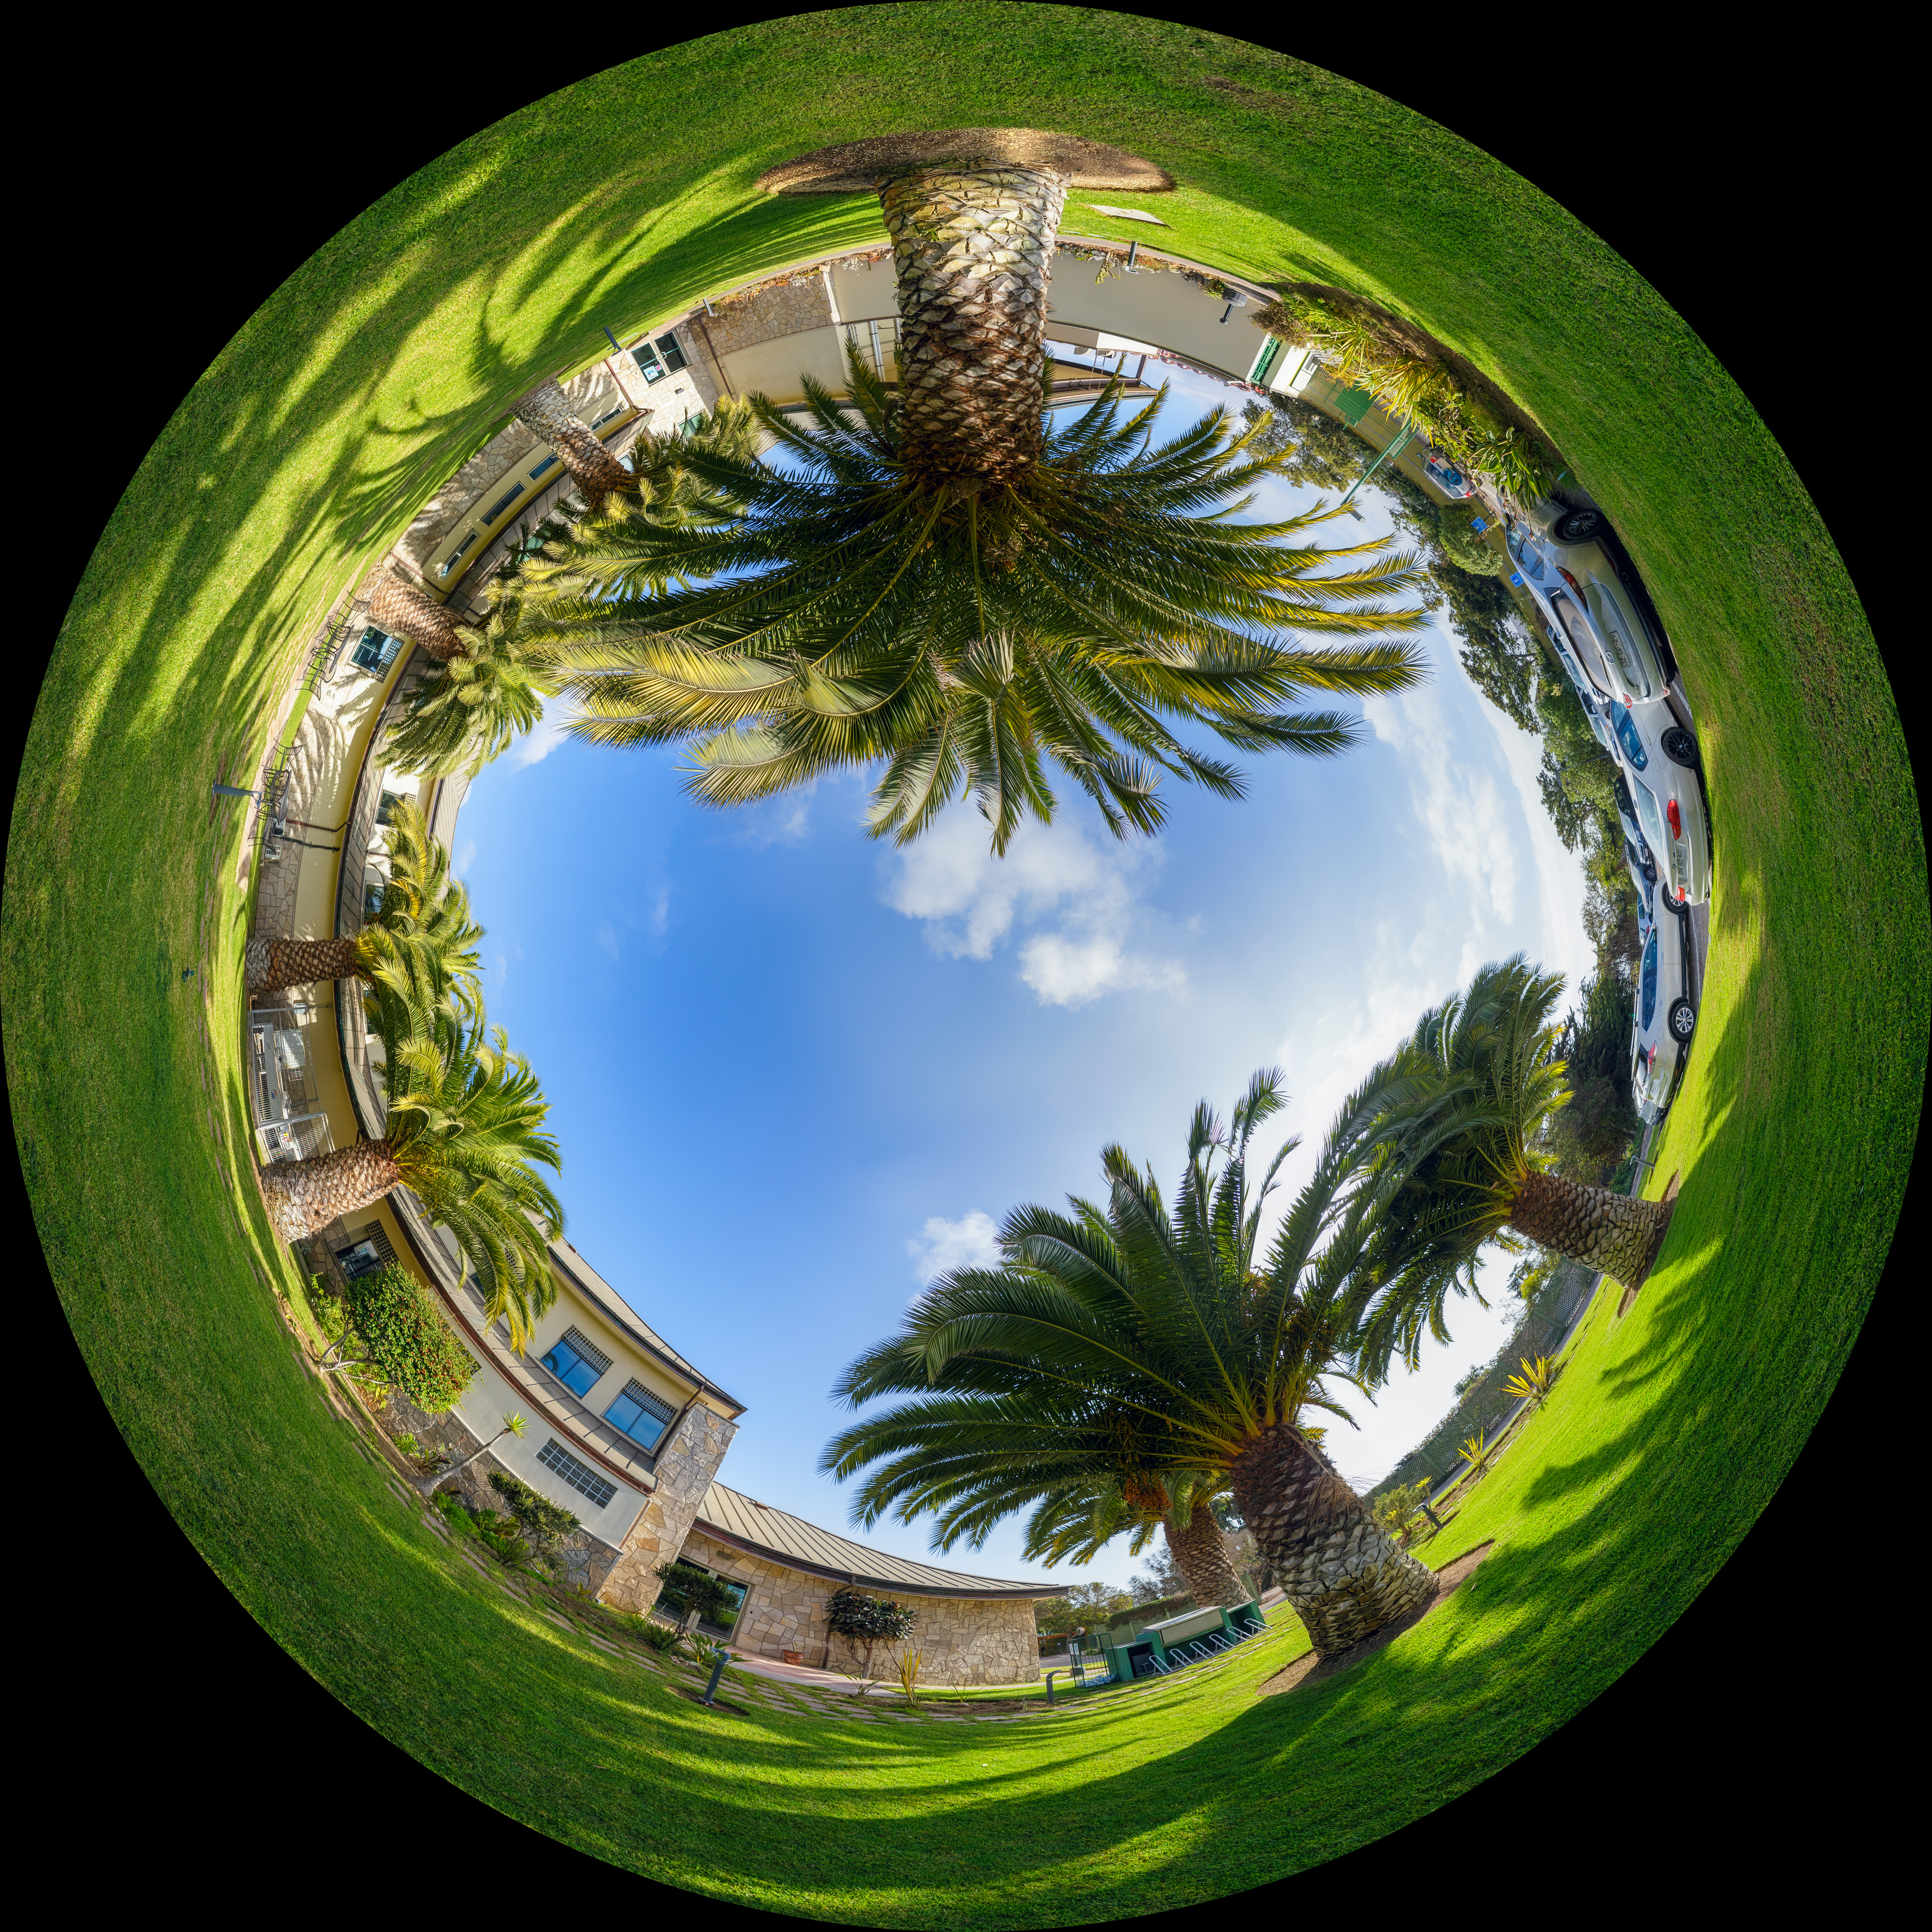

AURA Recinto Fulldome

A panoramic view of the AURA Recinto Facility, part of the Cerro Tololo Inter-American Observatory, a program of NSF NOIRLab.

Credit: NOIRLab/AURA/NSF/P. Horálek